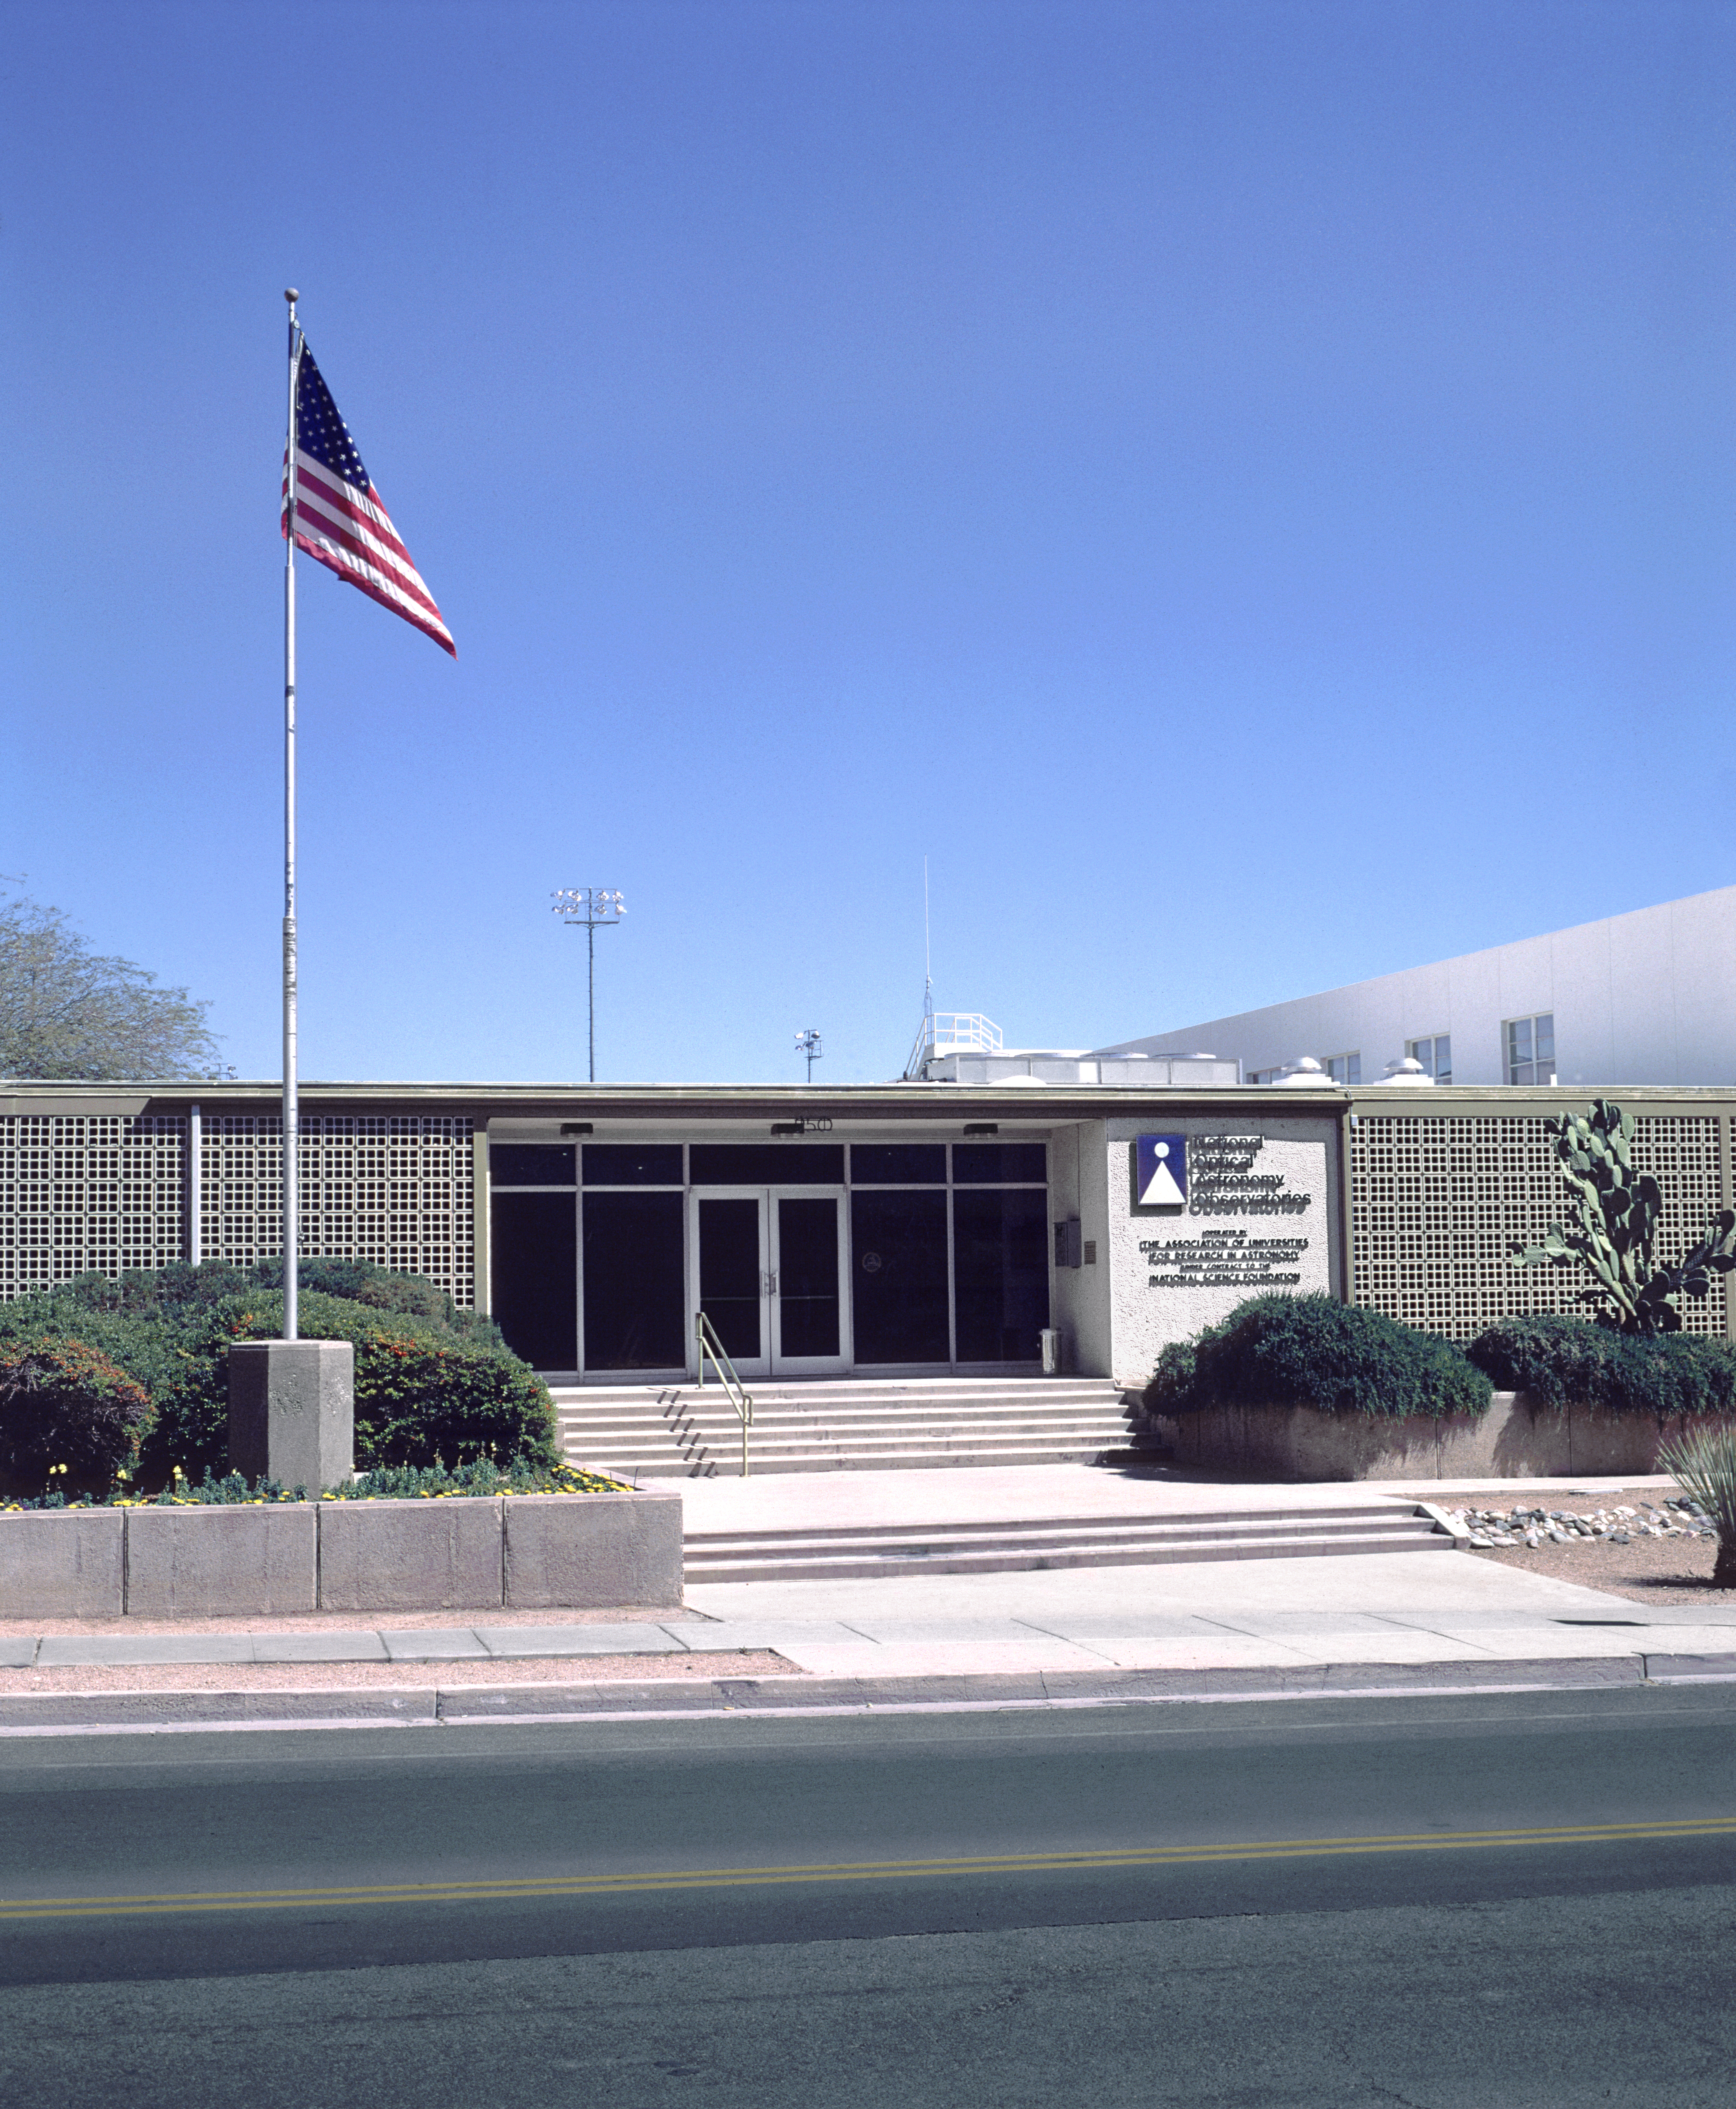

NOAO Headquarters

The headquarters of the National Optical Astronomy Observatory at 950 North Cherry Avenue in Tucson Arizona.

Credit: NOIRLab/NSF/AURA